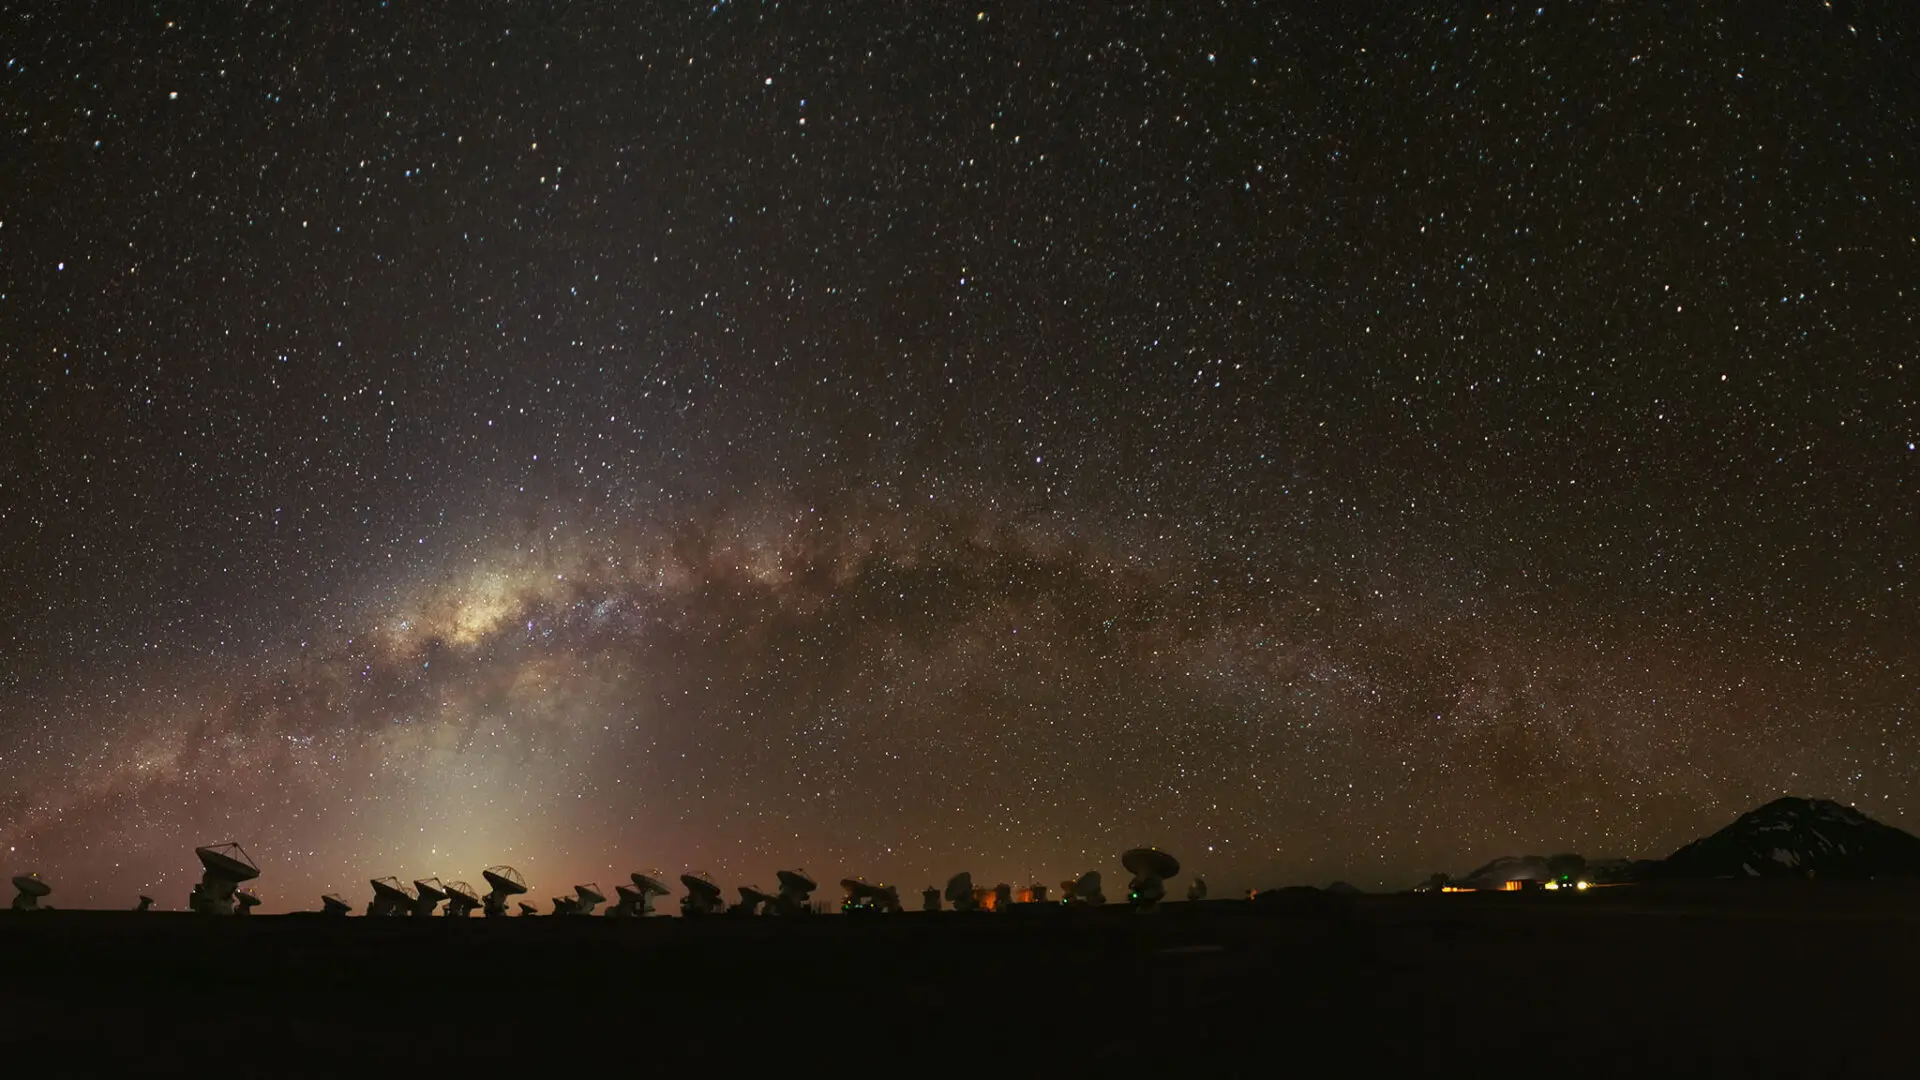

The Milky Way over the Chajnantor Plateau

The Milky Way over the Chajnantor Plateau with the ALMA antennas observing the cosmos.

Credit: Sergio Otárola - ALMA (ESO/NAOJ/NRAO)